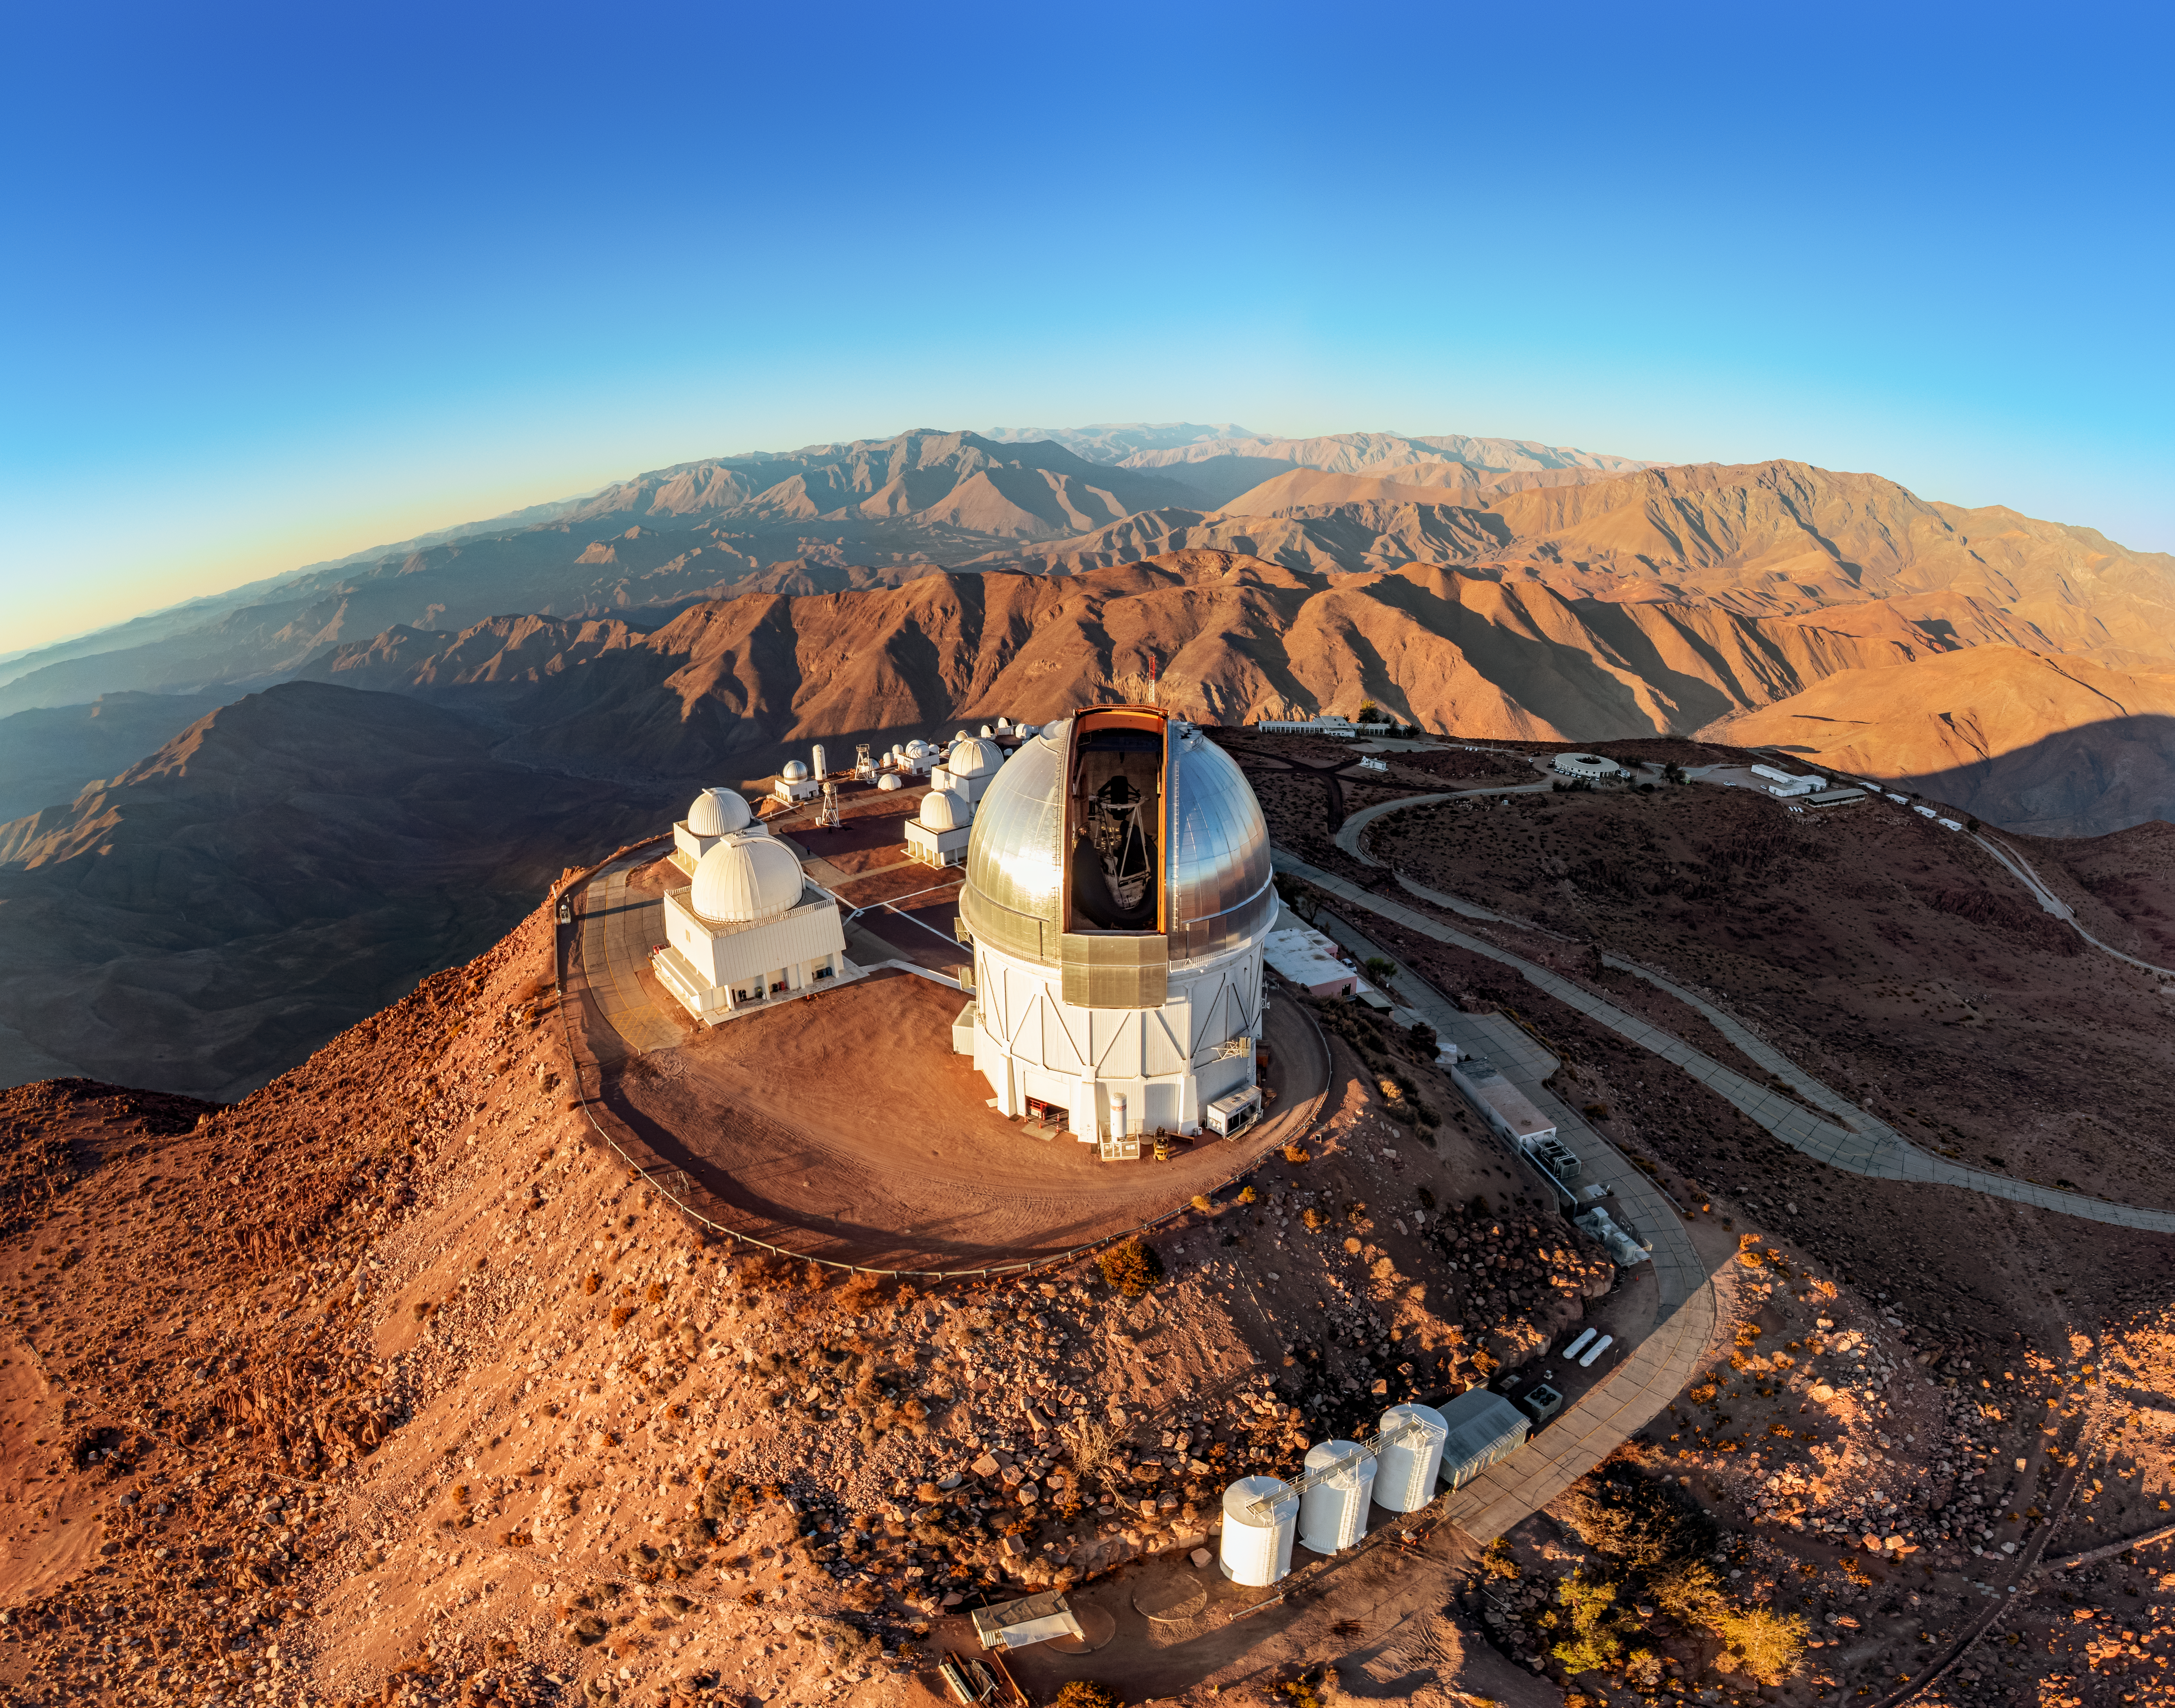

Blanco's Open Dome Panorama

A stitched aerial panorama view of Cerro Tololo Inter-American Observatory (CTIO), a Program of NSF NOIRLab, that showcases the Víctor M. Blanco 4-meter Telescope's open dome.

Credit: CTIO/NOIRLab/NSF/AURA/T. Matsopoulos